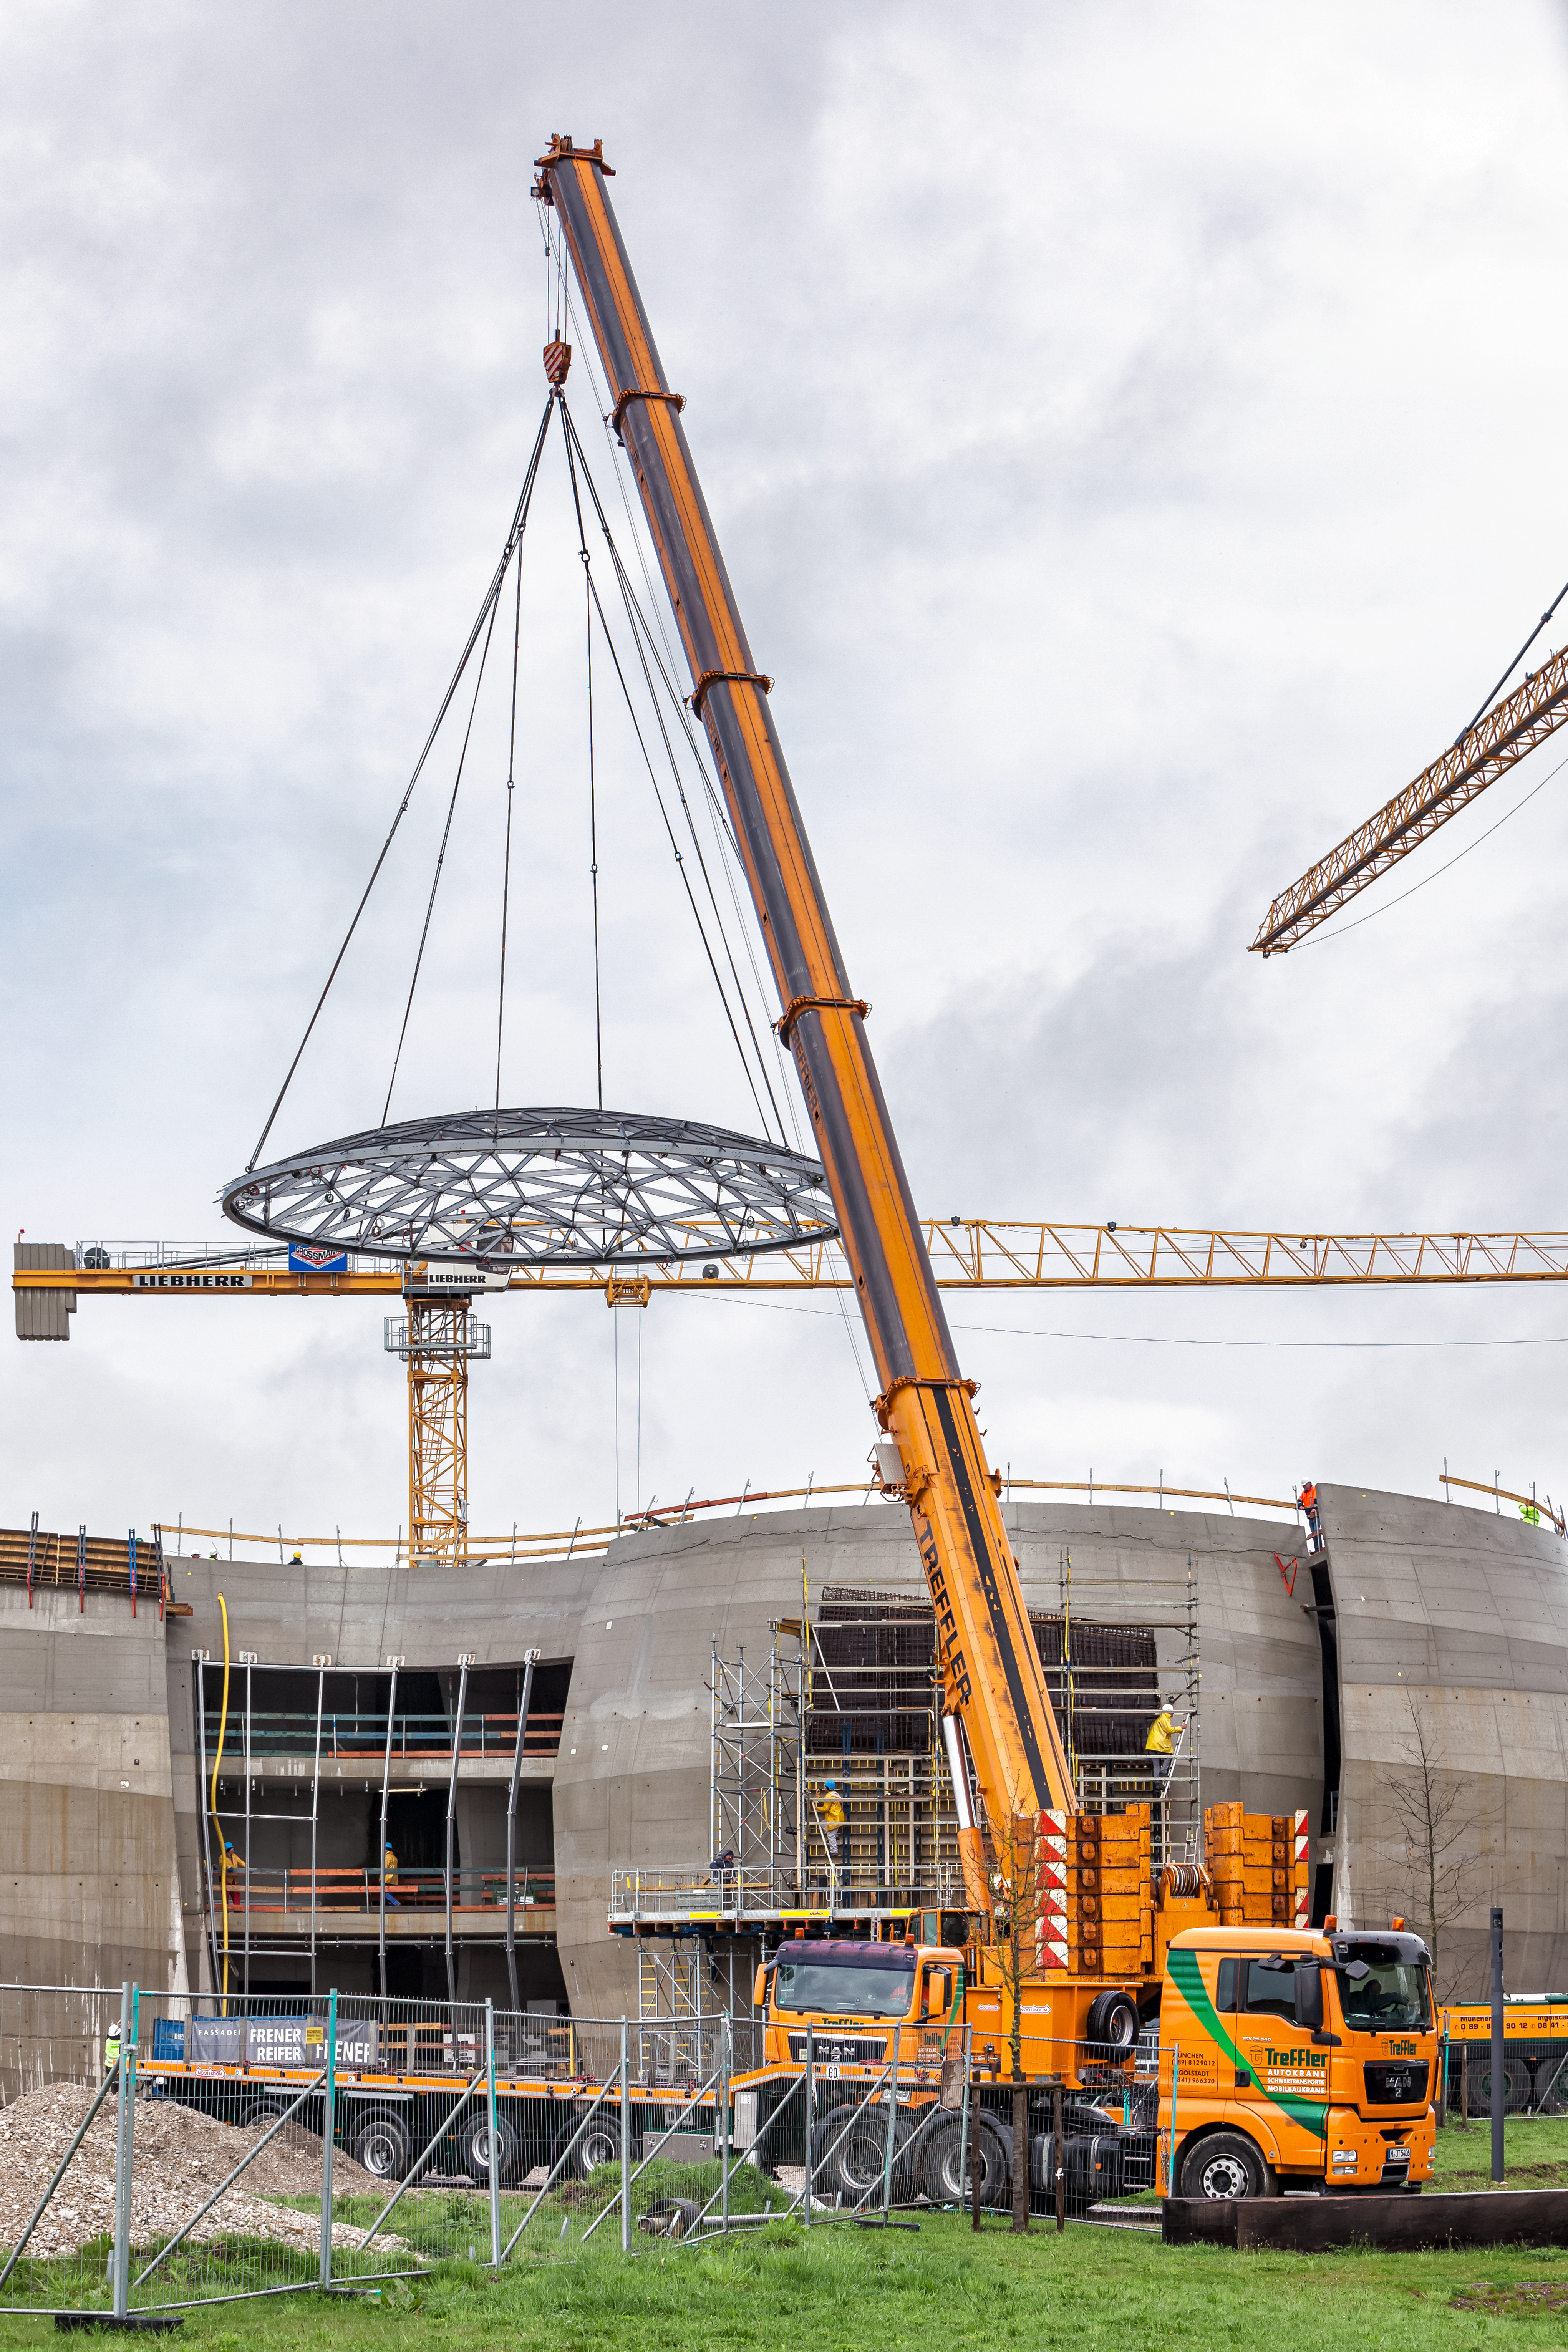

Half way there

The Star-roof makes its way gently towards its new resting place on the ESO Supernova Planetarium & Visitor Centre.

Credit: ESO